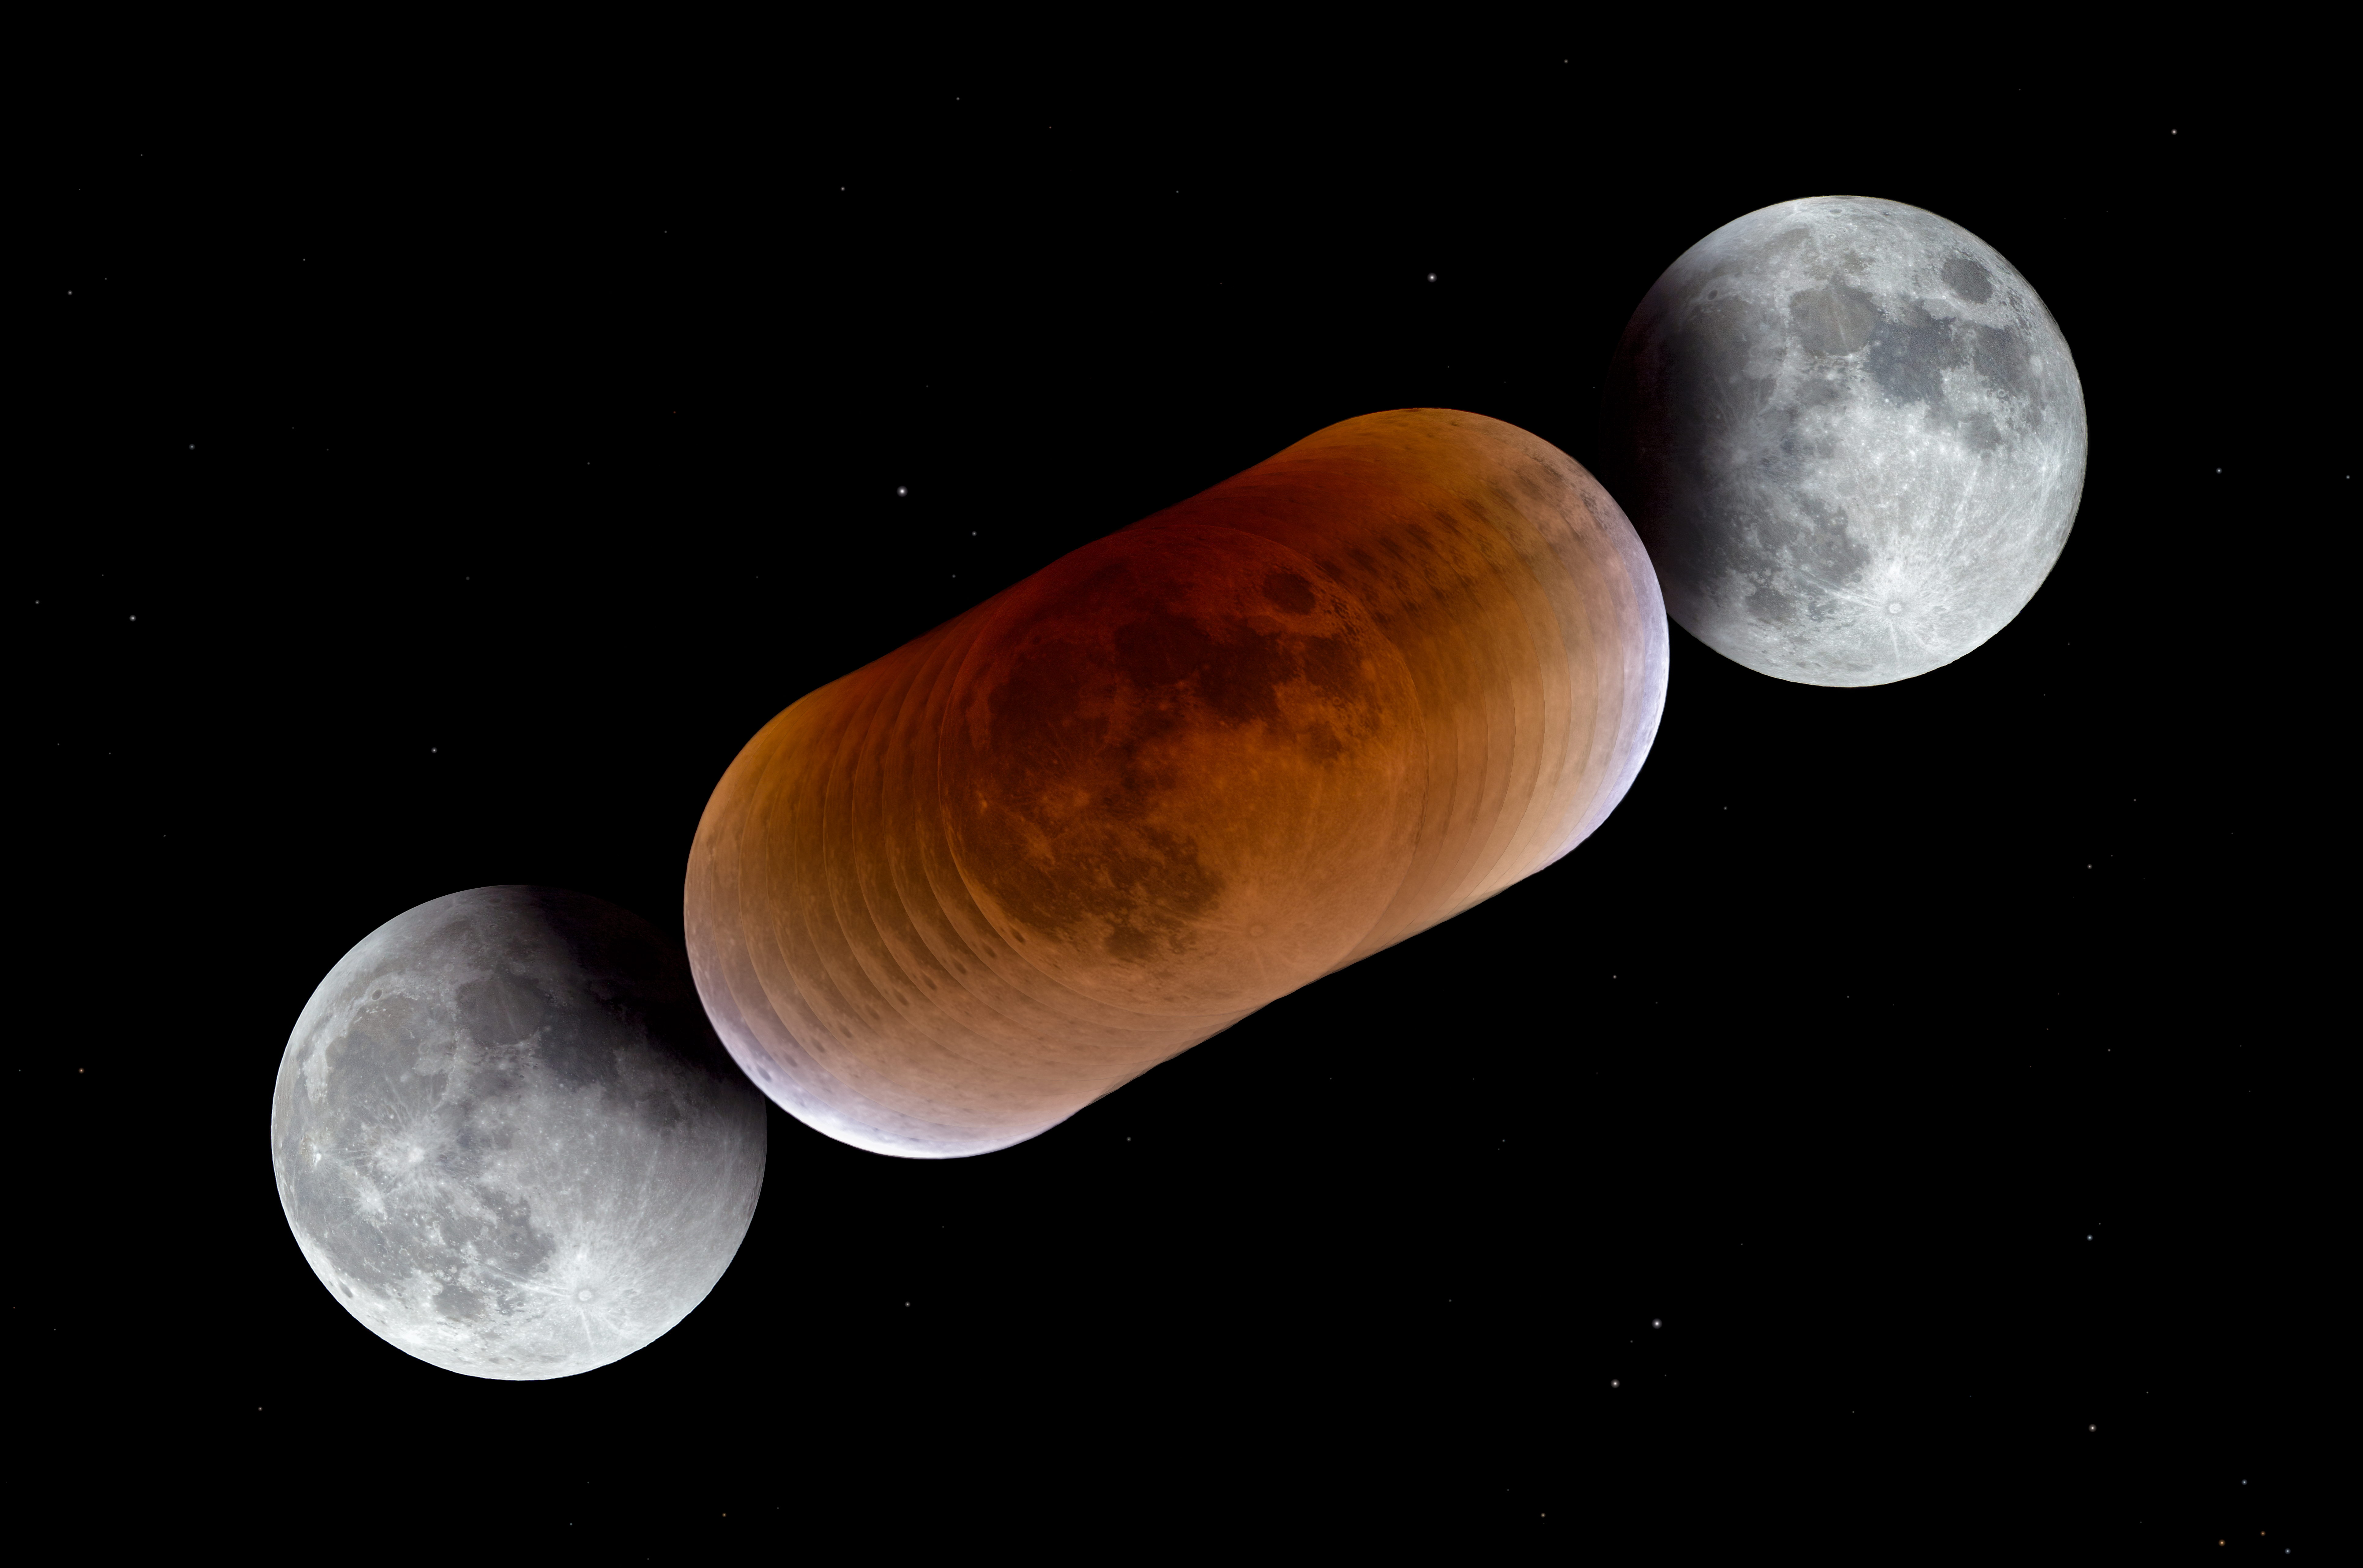

When the Moon turns red

This image shows the Moon at various stages during a total lunar eclipse in January 2018. The Moon turns red during a lunar eclipse because it is illuminated by light that has passed through the Earth's atmosphere. This reddish colour has therefore led to a lunar eclipse being known as a "Blood Moon".

Credit: P. Horálek/ESO